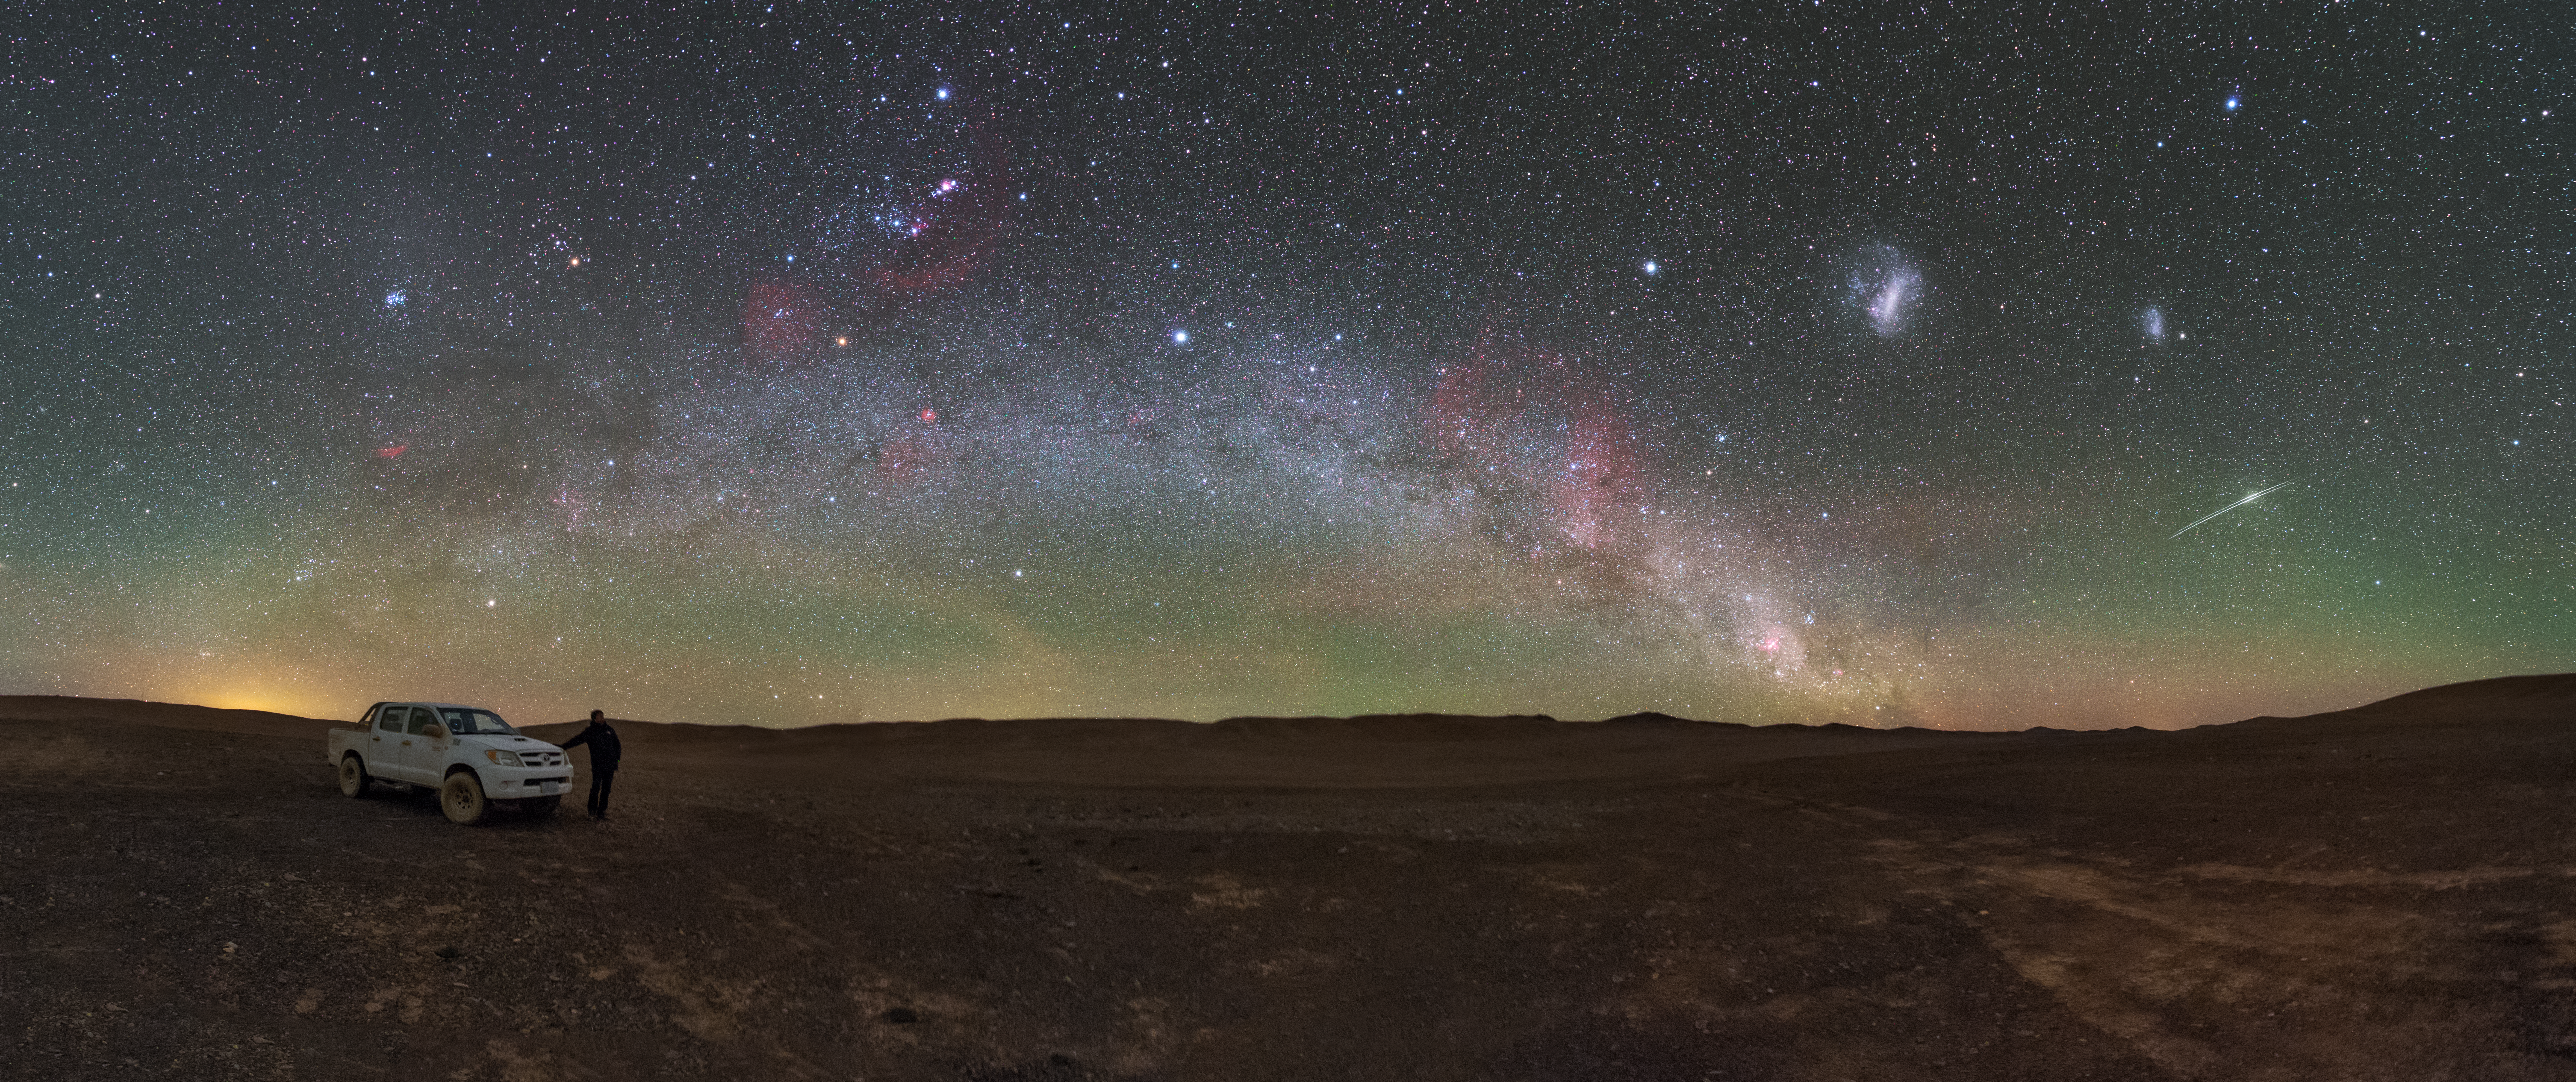

Satellite reflections over CTA Site

Hundreds of astronomical objects are visible in this ESO Picture of the Week, including star clusters, nebulae, dust clouds, and other galaxies — most notably the Large and Small Magellanic Clouds, visible to the upper right. However, something much closer to home is vying for our attention. To the far right of the image, a silver arc streaks across the sky. This arc is actually composed of two closely-spaced lines, caused by sunlight bouncing off the antennae of two Iridium communication satellites currently orbiting the Earth.

It may be empty now, but this dry, barren section of the Chilean Atacama Desert will soon be bustling with activity. The site has been selected to host the southern part of the Cherenkov Telescope Array (CTA), a remarkable array of 99 antennas that will gaze up at this incredible sky in search of high-energy gamma rays. Gamma rays are a type of electromagnetic radiation that is emitted by the hottest and most powerful objects in the Universe — supermassive black holes, supernovae, and possibly remnants of the Big Bang itself.

However, the Earth’s atmosphere prevents gamma rays from reaching its surface, so rather than hunting for these rays directly the CTA will observe something known as Cherenkov radiation — ghostly blue flashes of light produced when gamma rays interact with particles in our atmosphere. Pinpointing the source of this radiation allows each gamma ray to be traced back to its cosmic source. Just like its neighbour, ESO’s Very Large Telescope, the CTA requires a dry, isolated location to do its work successfully — and for this the Atacama is perfect.

Credit: P. Horálek/ESO/CTAO